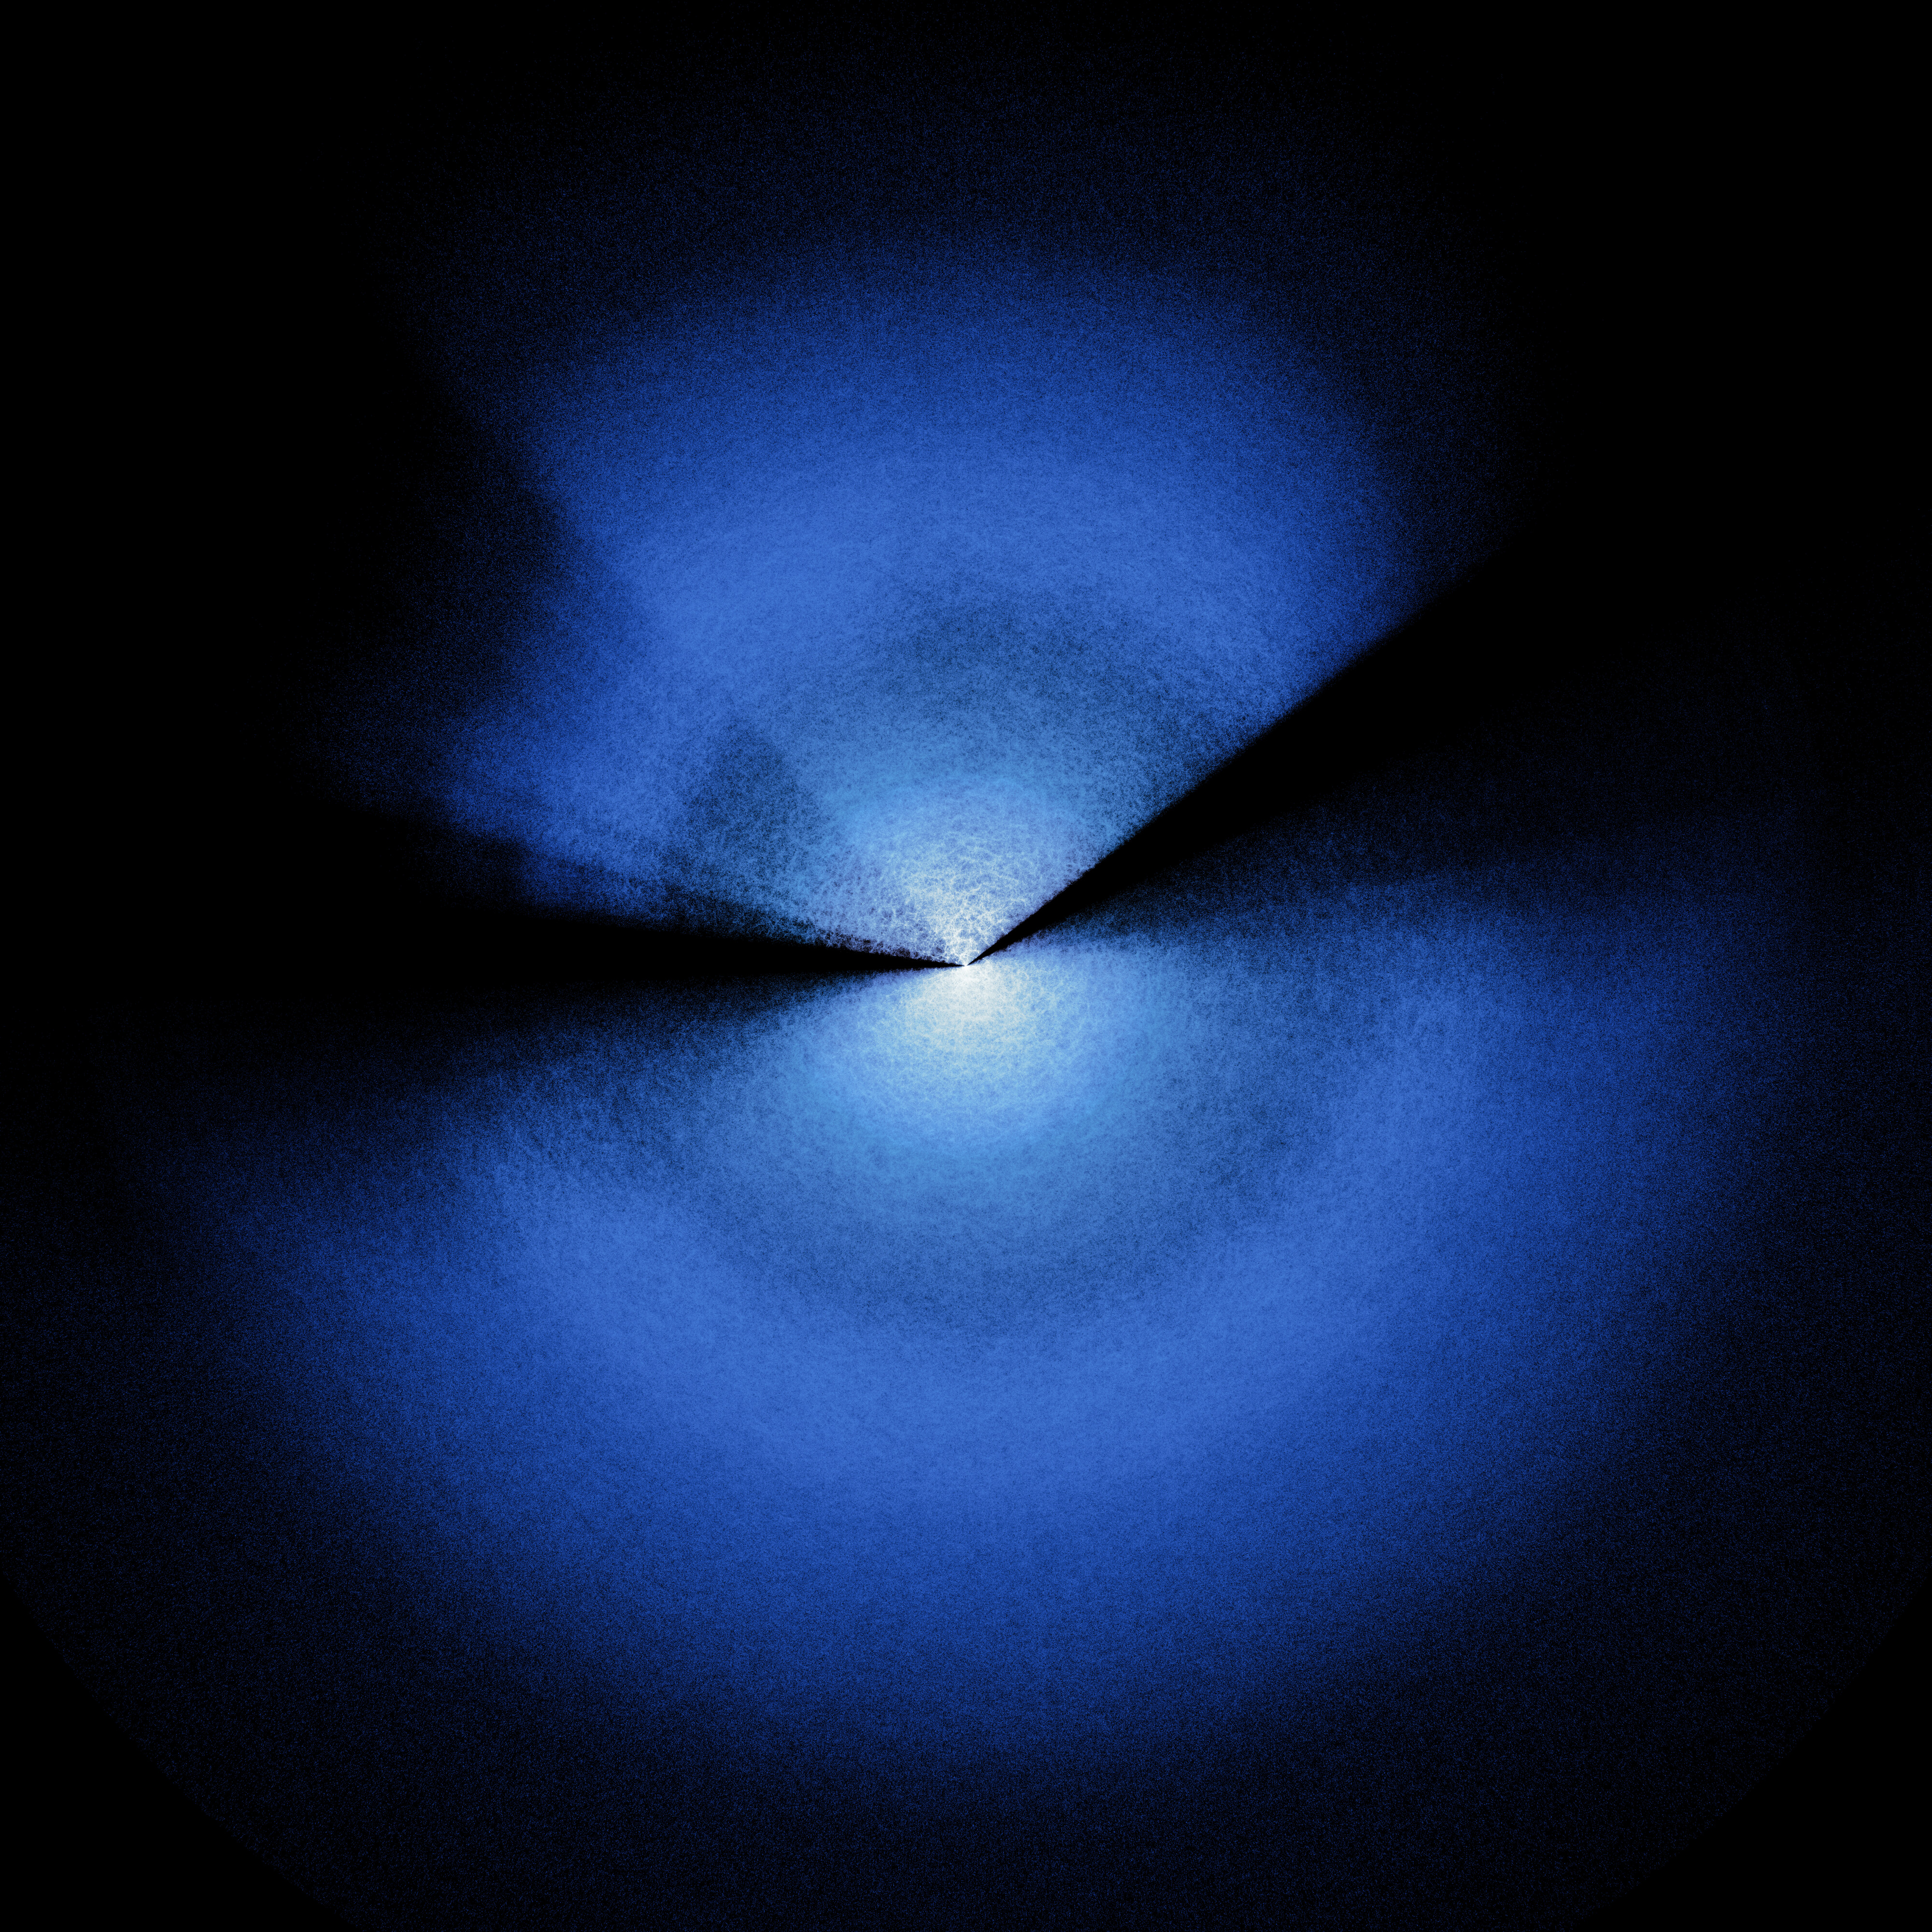

Full DESI year-five map (alternate angle)

The largest ever 3D map of the Universe, created by the now-completed five-year Dark Energy Spectroscopic Instrument (DESI) survey. Researchers use DESI’s huge 3D map to study dark energy. Earth is at the center of this map, and every point represents a galaxy.

Credit: DESI Collaboration and DESI Member Institutions/DOE/KPNO/NOIRLab/NSF/AURA/R. Proctor Image Processing: M. Zamani (NSF NOIRLab)